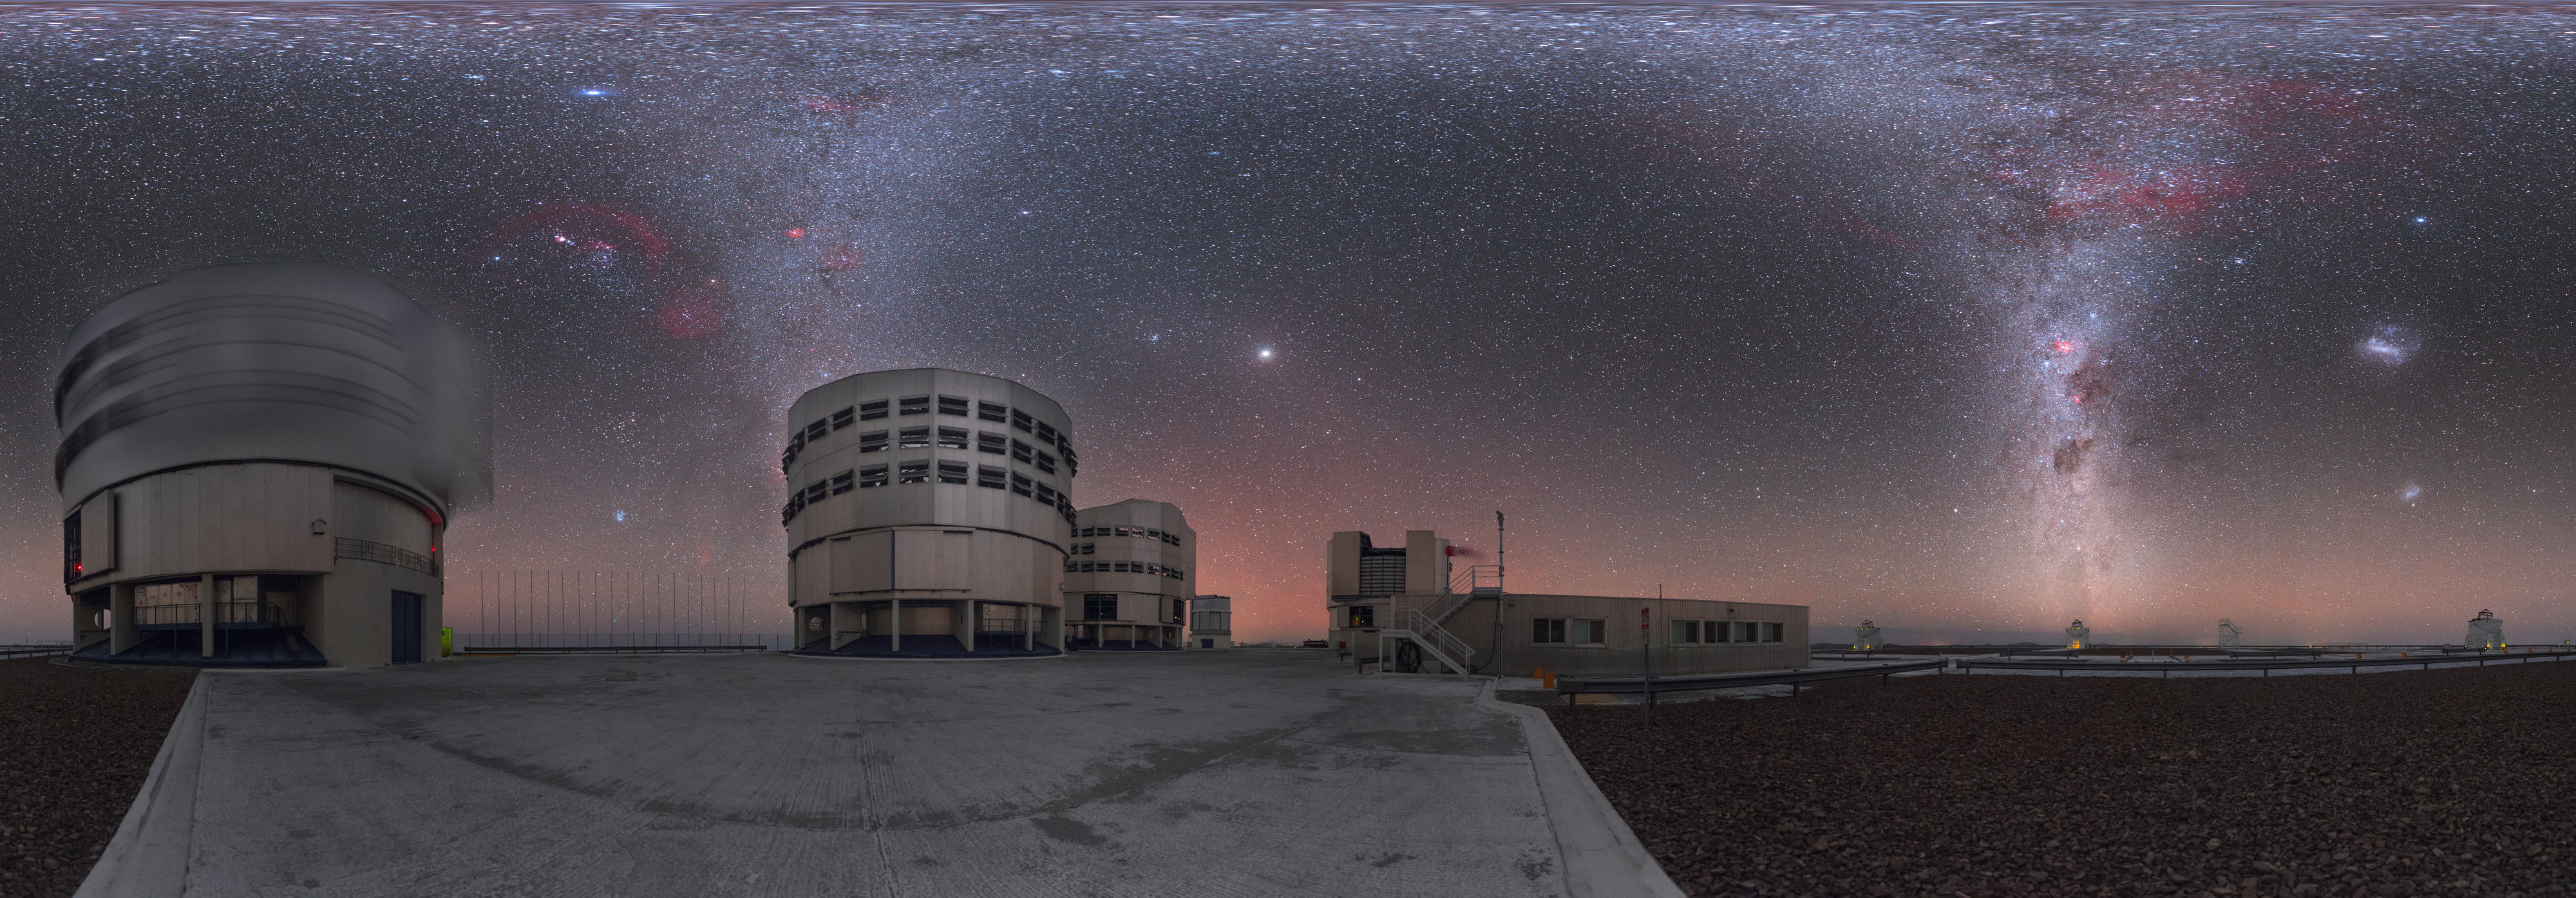

The twin pillars of the Milky Way

This striking UHD panorama shows a bizarre-looking scene at ESO’s Paranal Observatory, home to ESO’s Very Large Telescope (VLT). The Milky Way graces the skies above the observing site every single night, and is visible in stunning detail and clarity. But here, the galaxy appears to dip down through the night sky and create two separate columns, while still filling the sky towards the top of the frame. Why is this view so distorted?

The sculpting and reshaping of this familiar celestial scene result from the way in which the photographer, ESO Photo Ambassador Petr Horálek, captured the image. Horálek photographed the entire dome of the sky, from zenith to horizon, a full 360 degrees around. The “two Milky Ways” are in fact a single band — the plane of our galaxy as it arcs across the sky from horizon to horizon. As it passes overhead, it appears to spread out across the top edge of the panorama due to the distortion needed to squeeze the full dome of the sky into a flat, rectangular image.

Although the Milky Way steals the show, many other notable celestial objects are visible here. The blueish spot between the two leftmost telescope domes (one of which is blurred because it was moving at the time!) is the Pleiades star cluster. Above the Pleiades sit the Orion Nebula, Barnard’s Loop, and the pink Rosette Nebula. At the centre of the image, Jupiter stands out brightly. The orange glow just below Jupiter is produced by an optical phenomenon known as airglow, which is often seen in extremely dry atmospheric conditions such as those found at Paranal (in the Chilean Atacama Desert). Captured within the rising, smoke-like chimney of the Milky Way on the right are the Gum Nebula, Carina Nebula, and the dark Coalsack Nebula — and the two Magellanic Clouds are visible as bright smudges towards the right edge of the frame.

Credit: P. Horálek/ESO